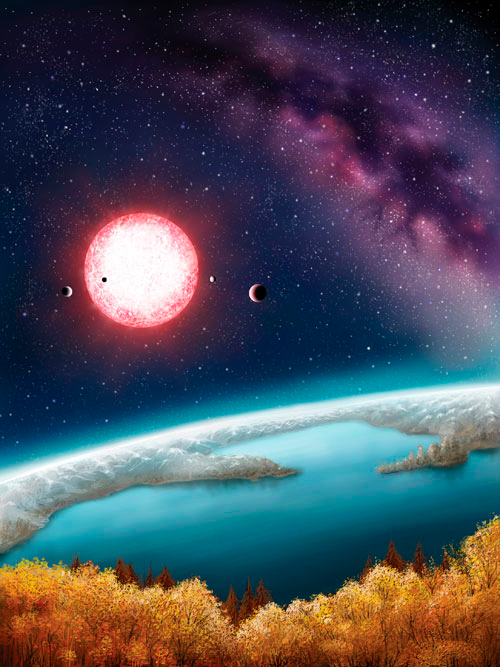

First Potentially Habitable Earth-Sized Planet Confirmed By Gemini And Keck Observatories

The artist's concept depicts Kepler-186f, the first validated Earth-size planet orbiting a distant star in the habitable zone—a range of distances from a star where liquid water might pool on the surface of an orbiting planet. The discovery of Kepler-186f confirms that Earth-size planets exist in the habitable zone of other stars and signals a significant step closer to finding a world similar to Earth. The artistic concept of Kepler-186f is the result of scientists and artists collaborating to help imagine the appearance of these distant worlds.

Credit: Danielle Futselaar.